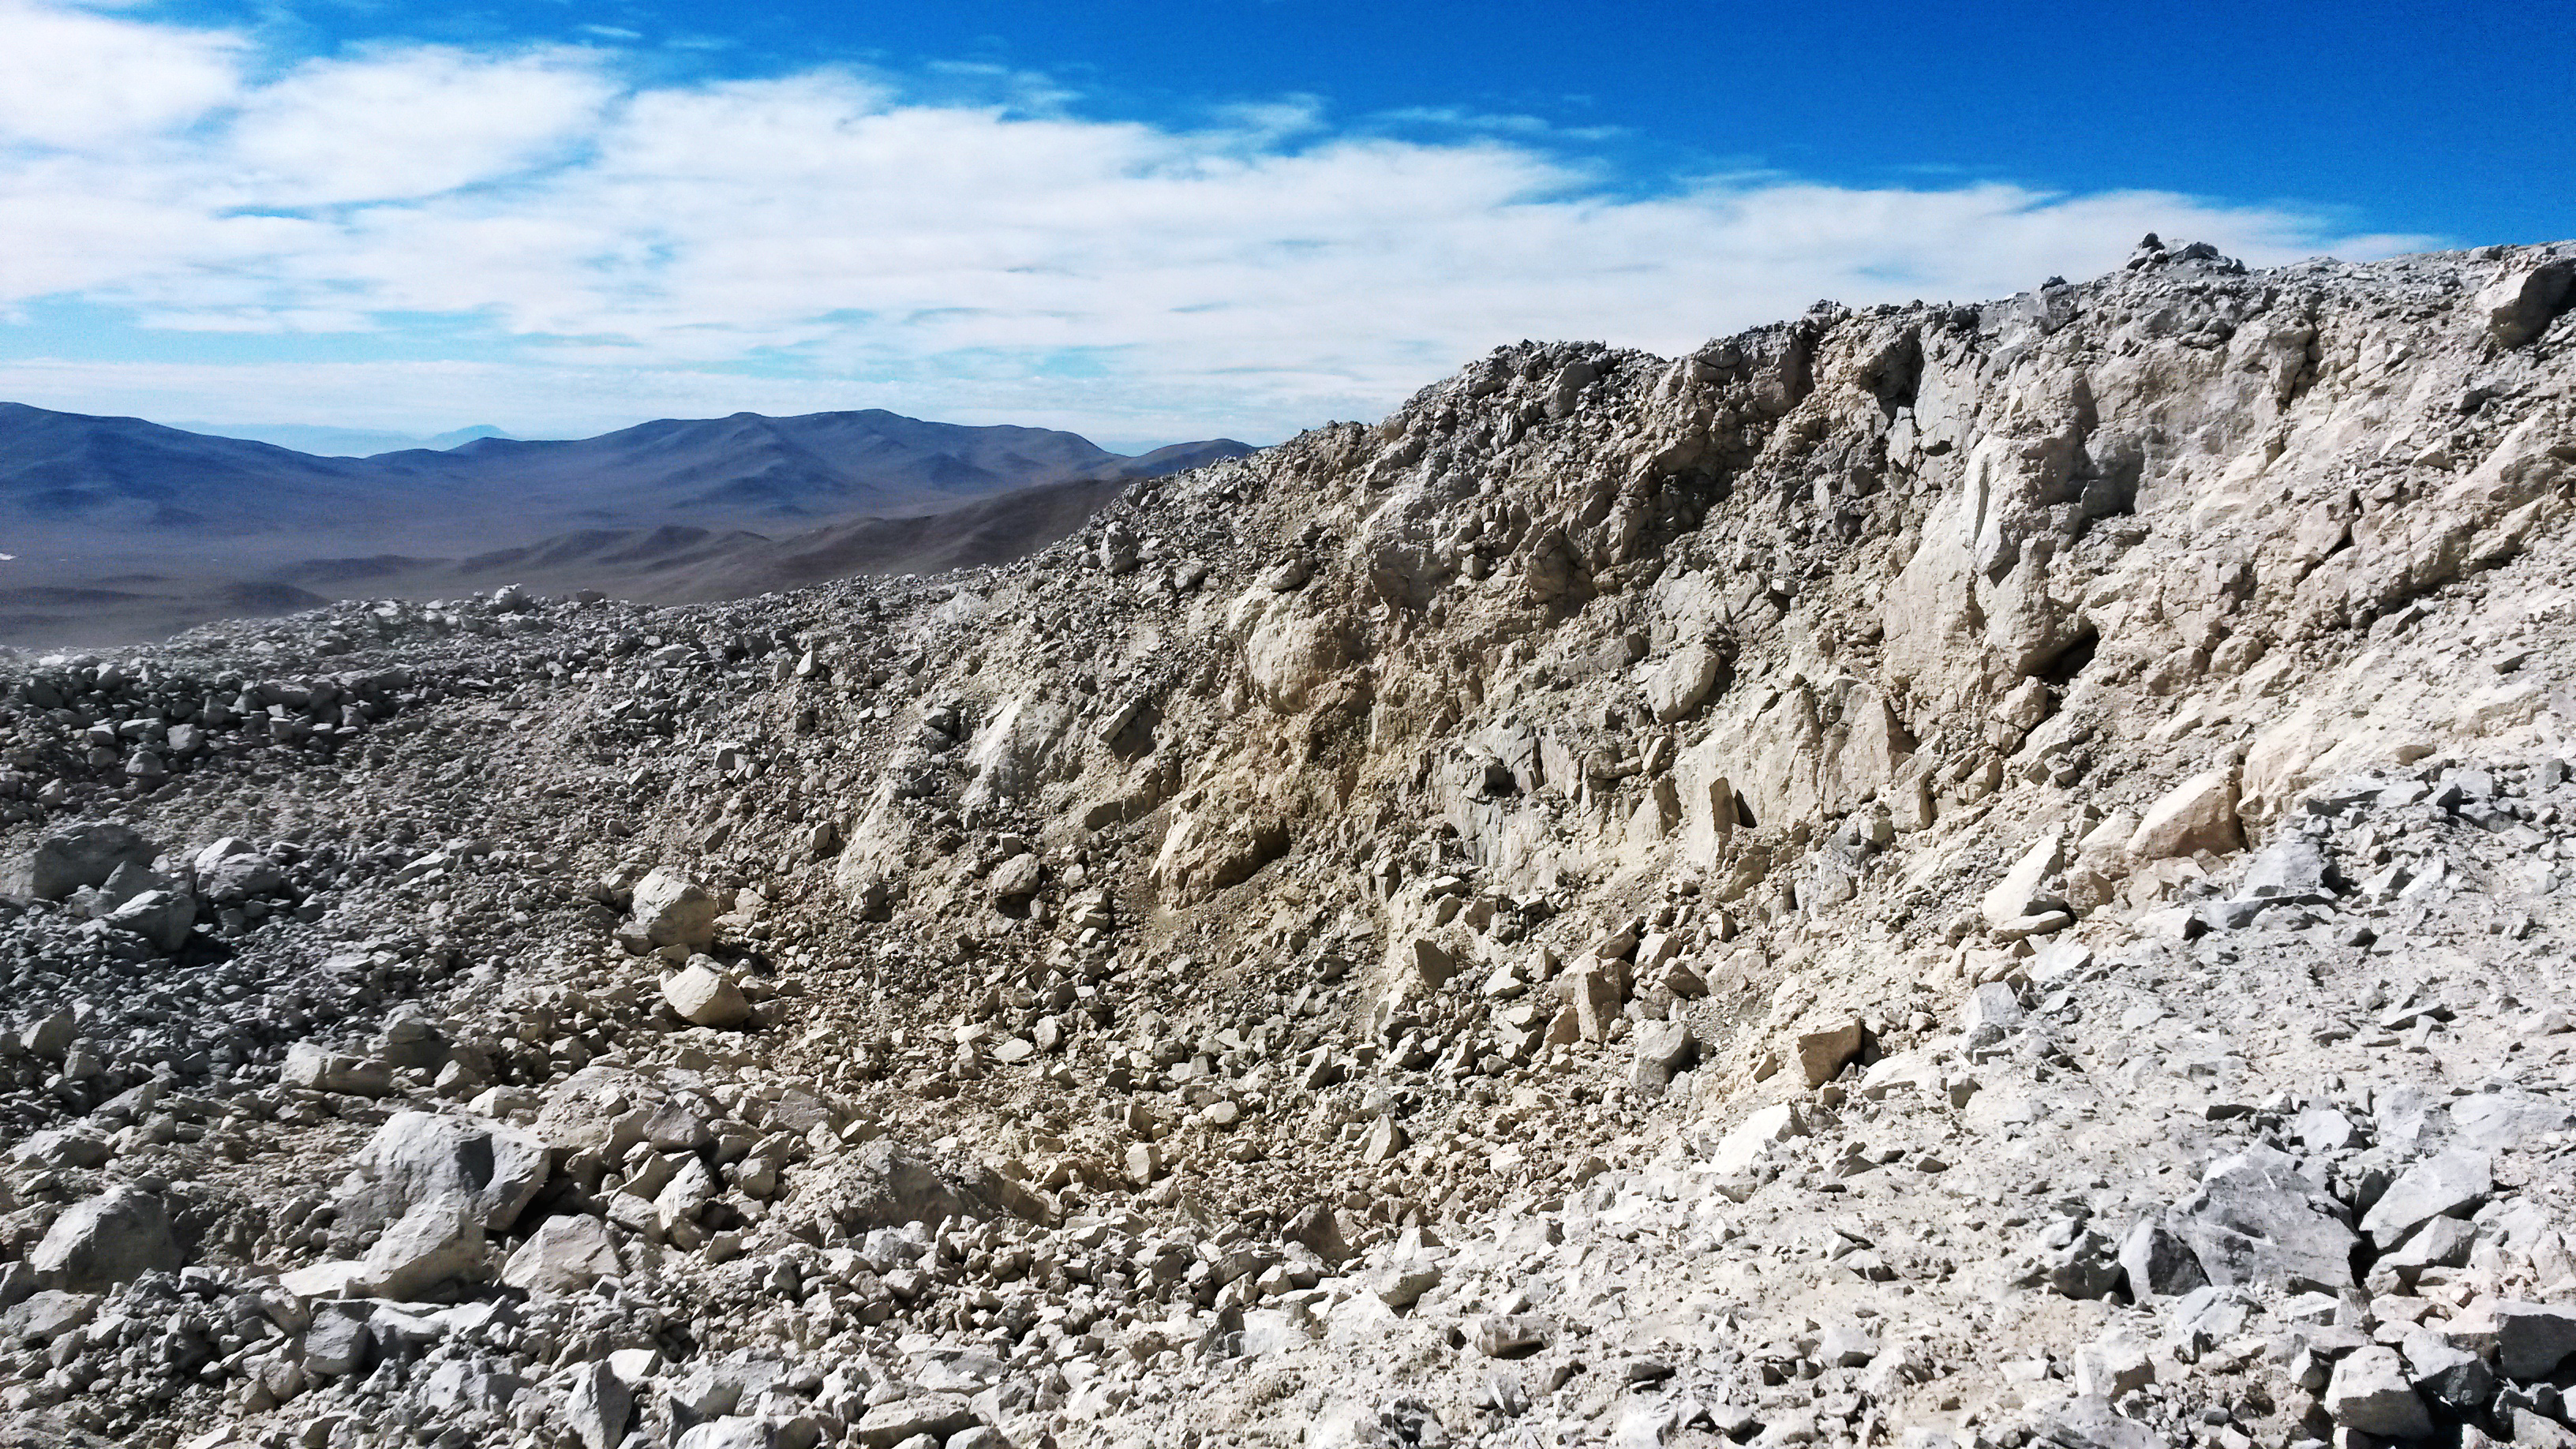

Blast product

The result of the groundbreaking event, which blasted away the top of the Cerro Armazones, the future place of the ELT.

Credit: ESO